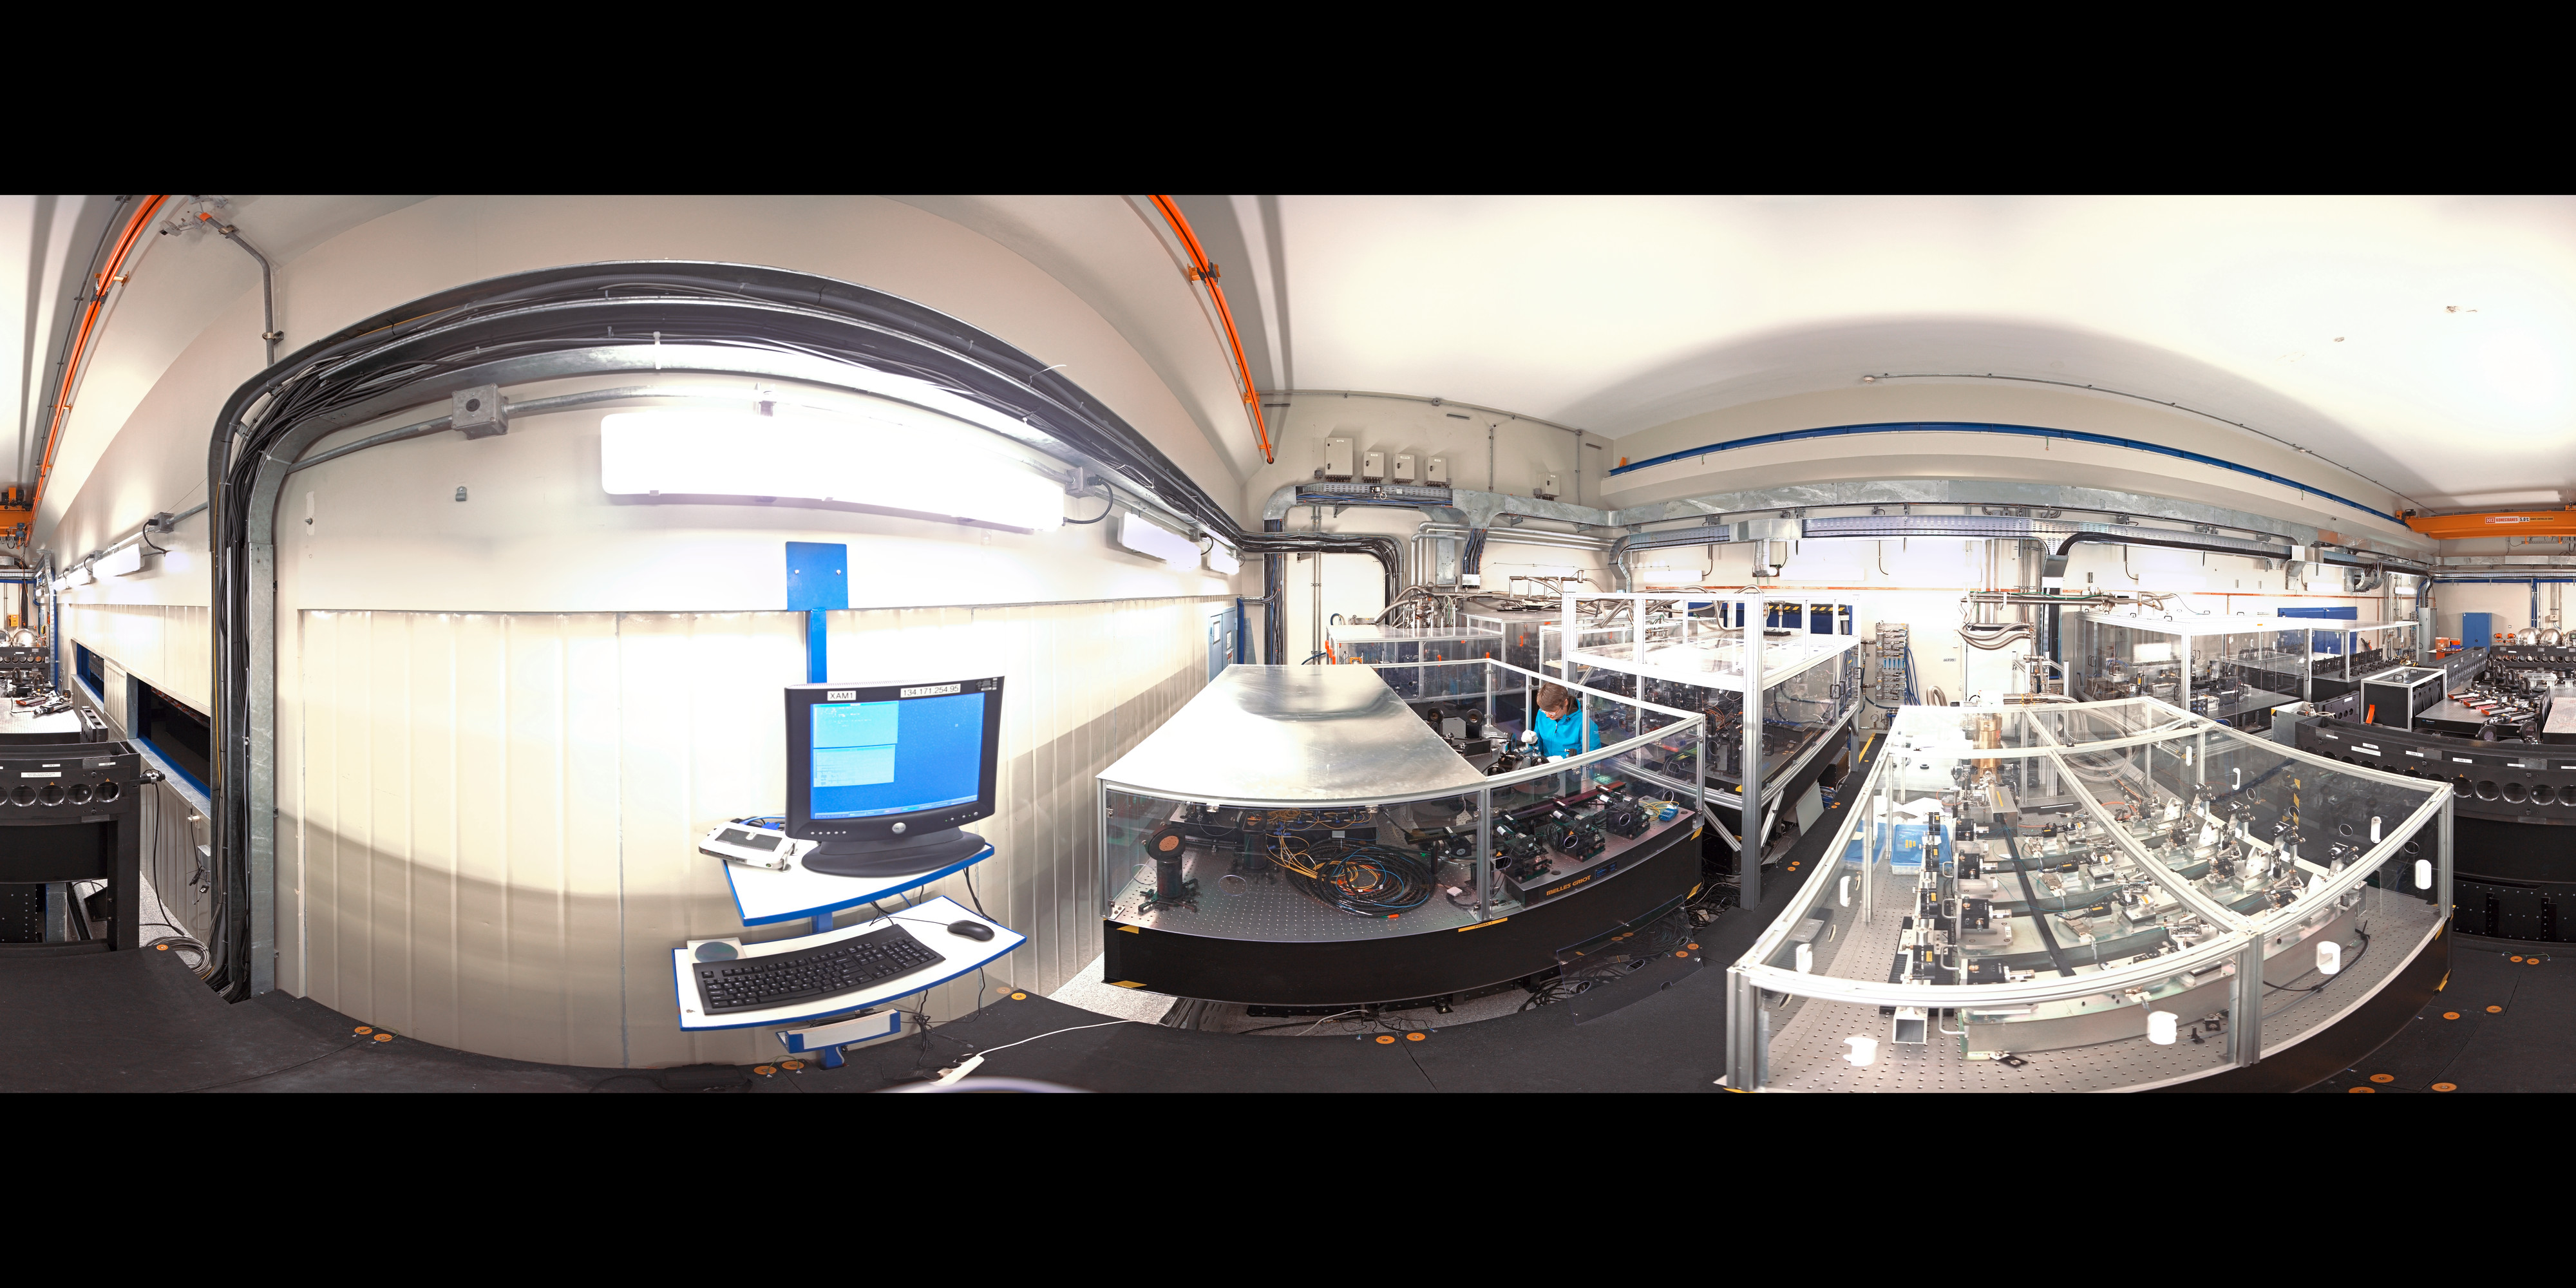

Panoramic view of the VLTI laboratory

360 degree panorama of the VLTi laboratory at ESO's Paranal Observatory in Chile.

Credit: ESO